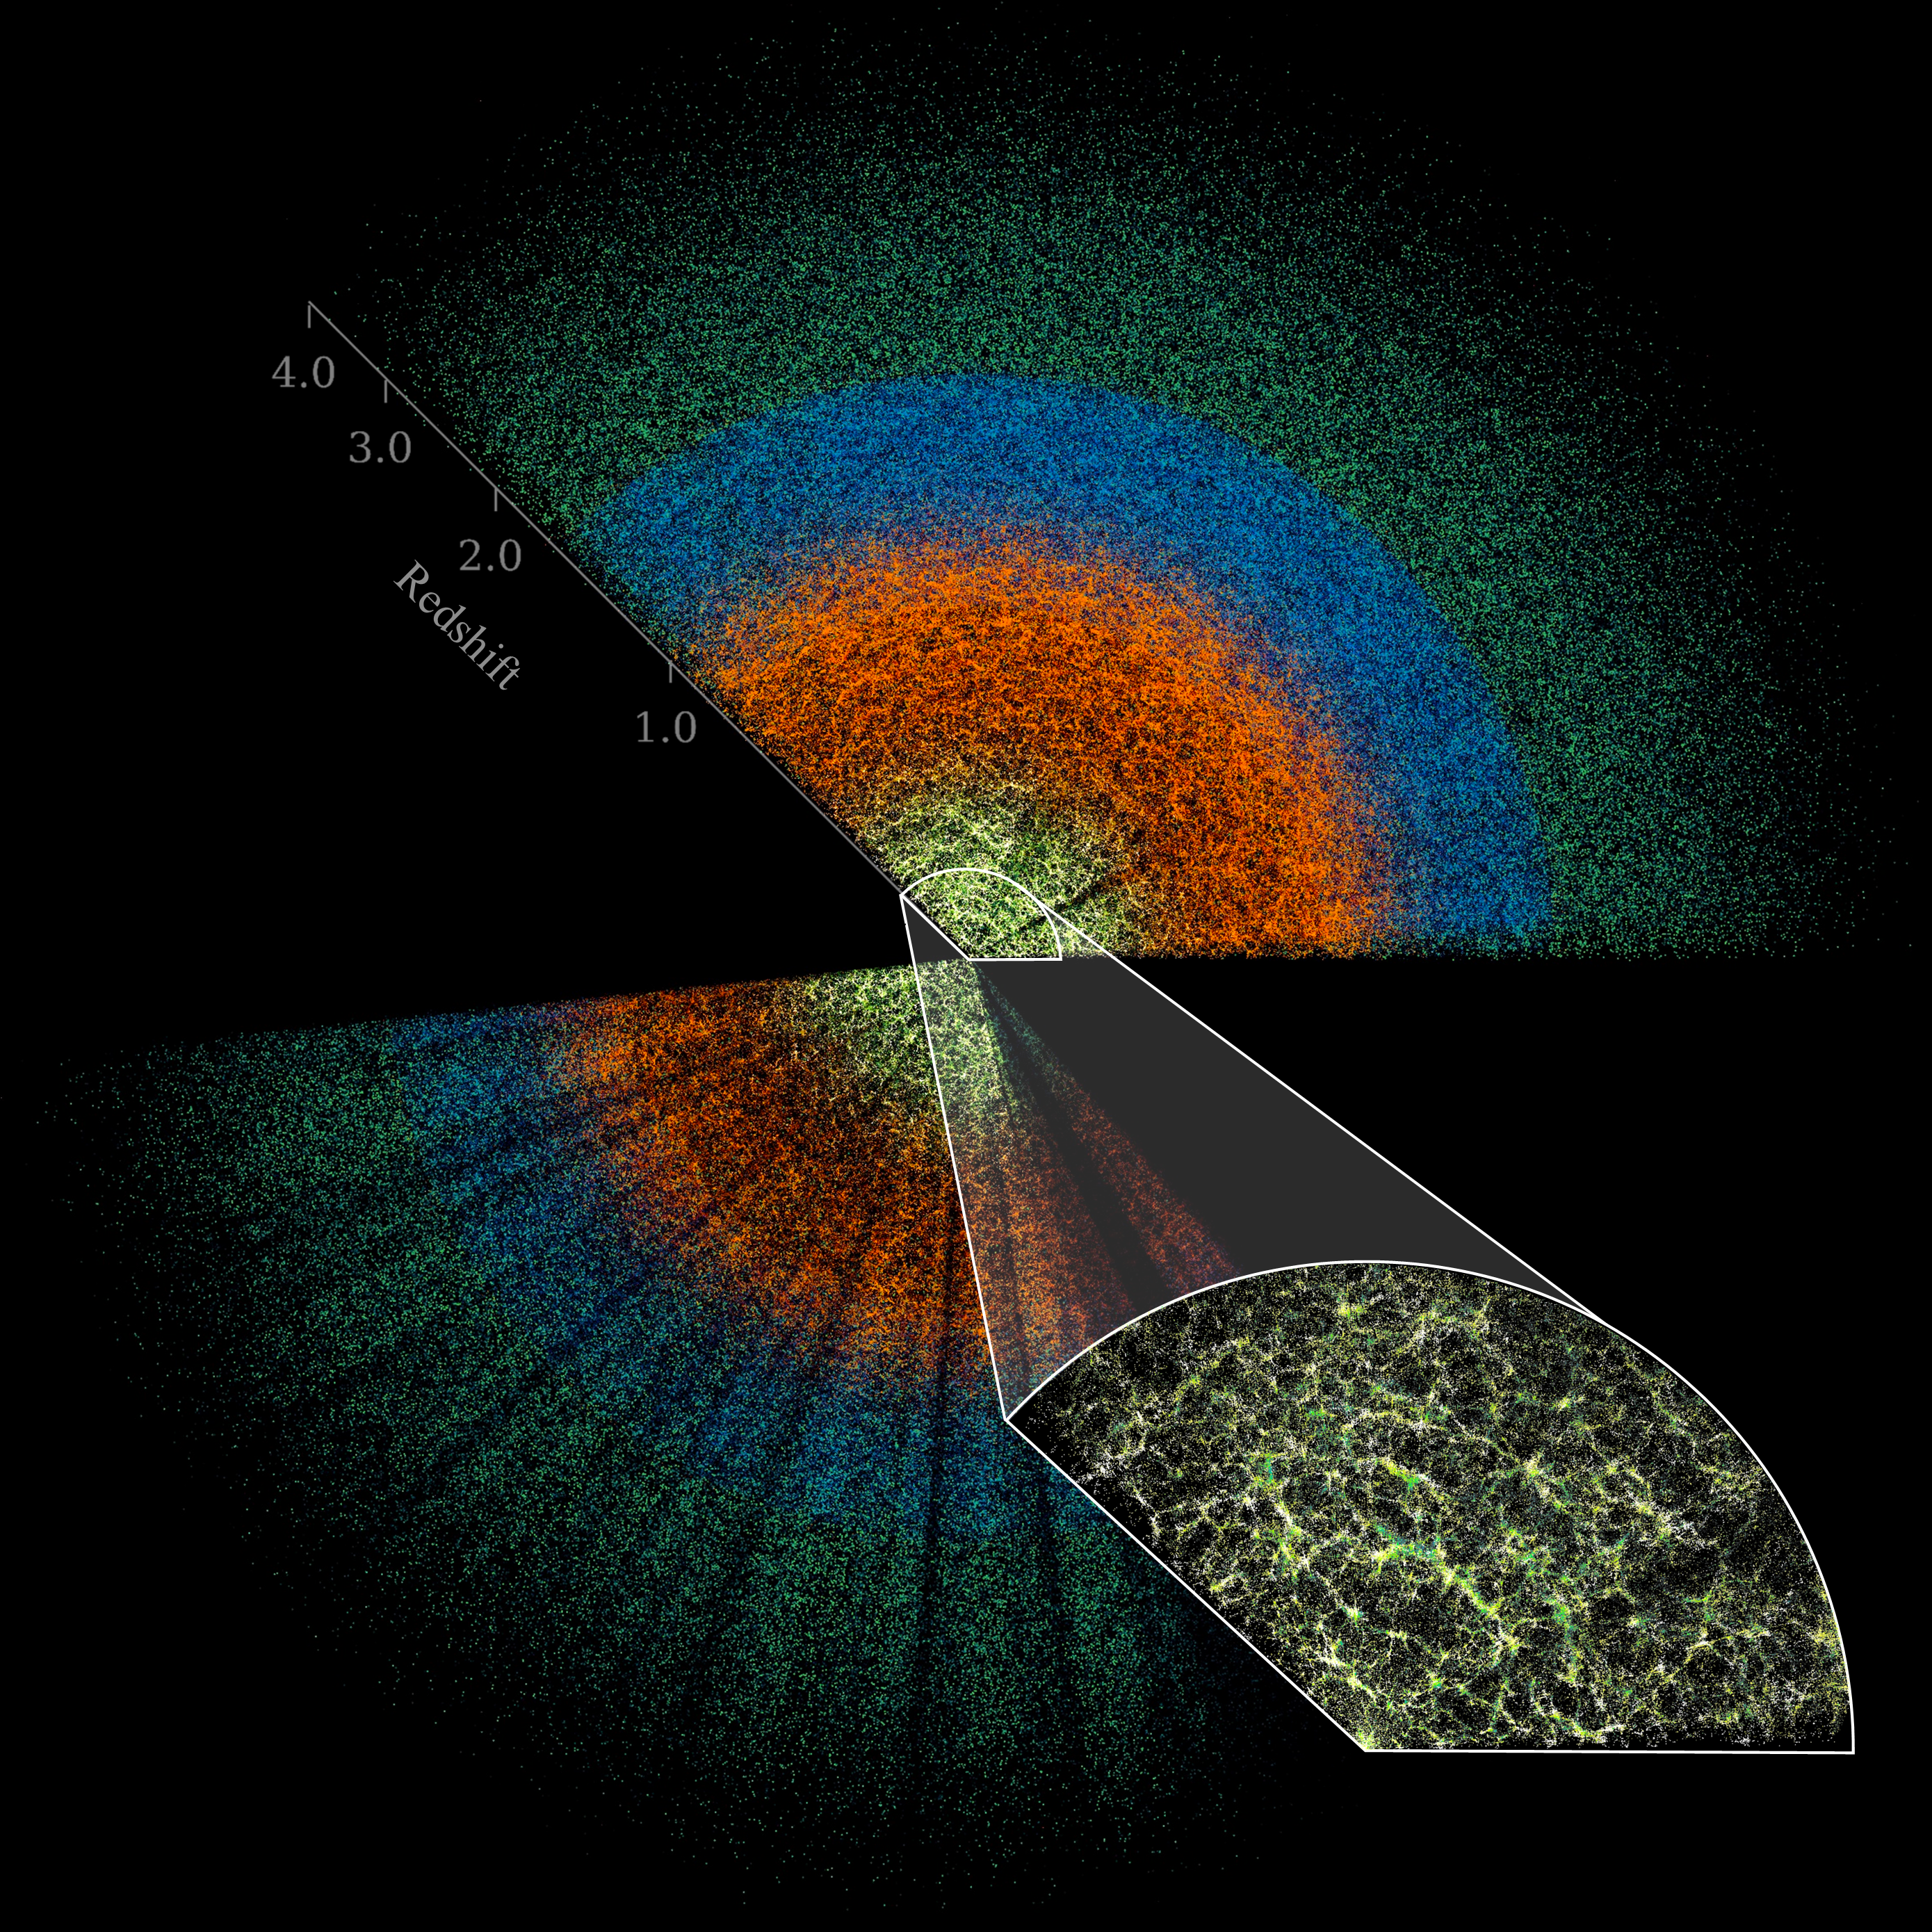

Simplified DESI Butterfly Plot

This slice of DESI data maps celestial objects from Earth (center) to billions of light-years away. The large-scale structure of the Universe is visible in the inset image, which shows the densest survey region and represents less than 0.1% of the DESI survey’s total volume. DESI is mounted on the U.S. National Science Foundation Nicholas U. Mayall 4-meter Telescope at Kitt Peak National Observatory (KPNO), a Program of NSF NOIRLab.

Credit: DESI Collaboration/DOE/KPNO/NOIRLab/NSF/AURA/C. Lamman